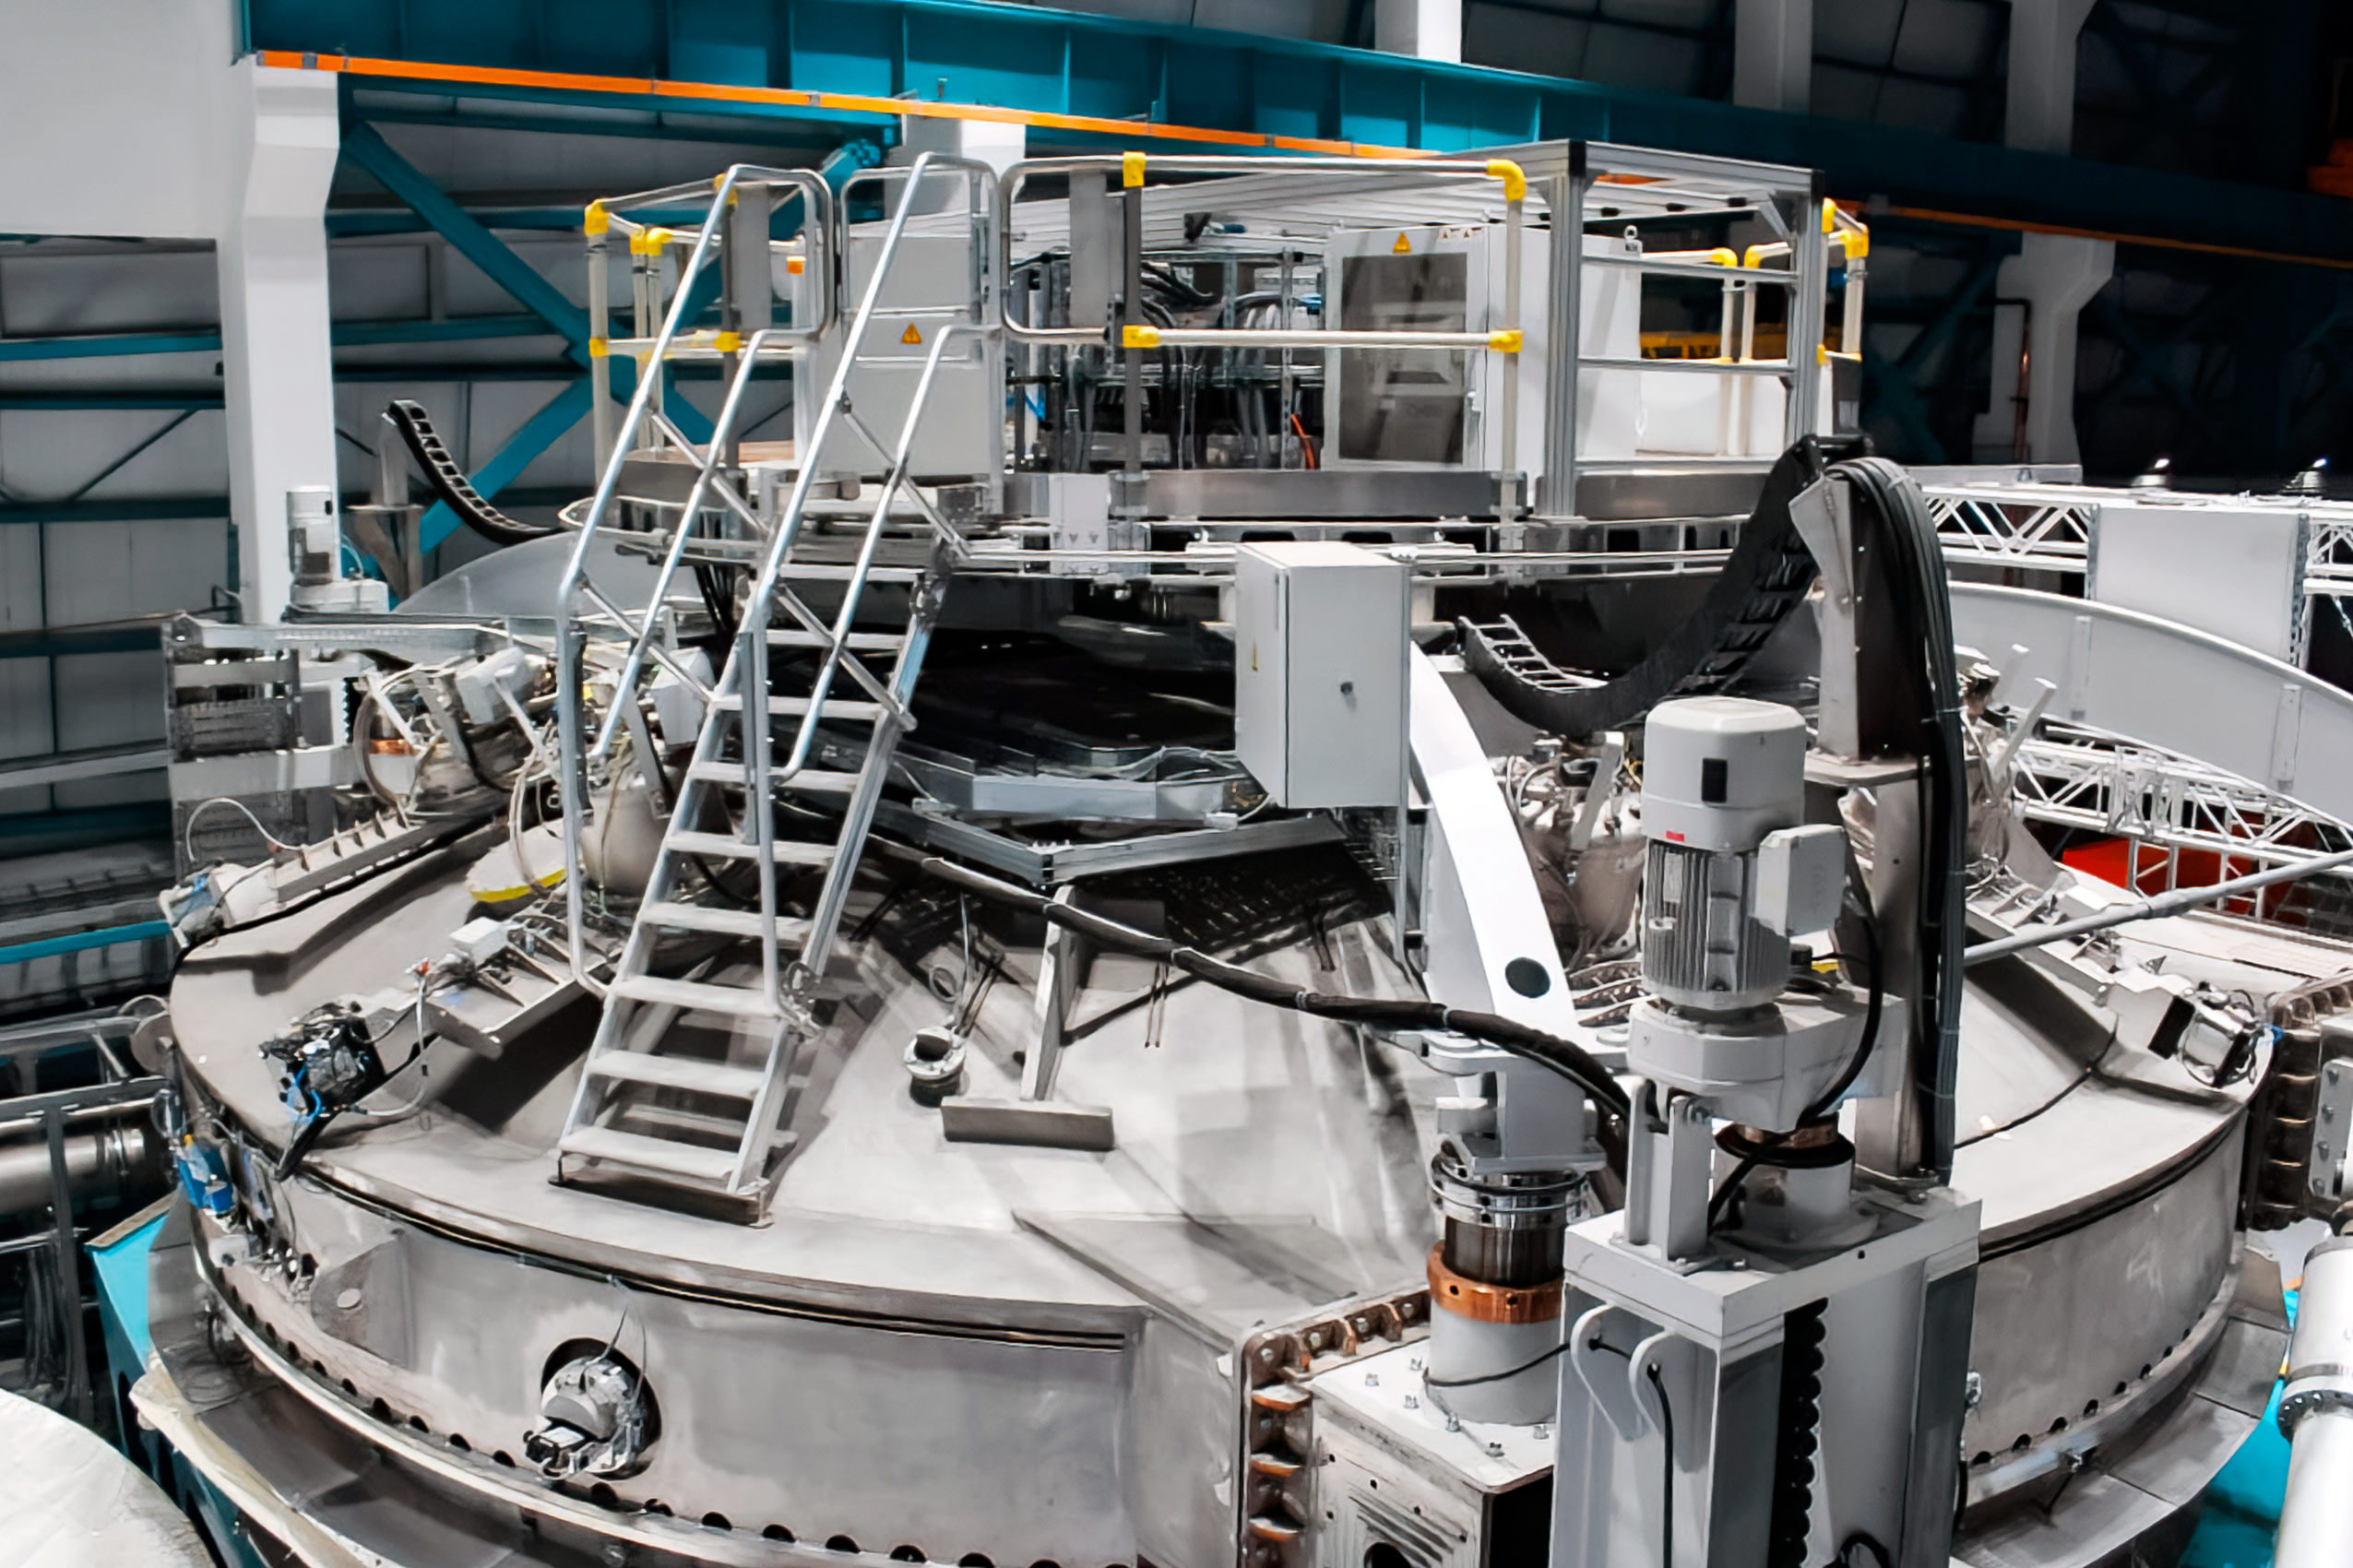

Vera C. Rubin Observatory 9 June 2020

An inspection of the summit 9 June 2020.

Credit: Rubin Observatory/NSF/AURA